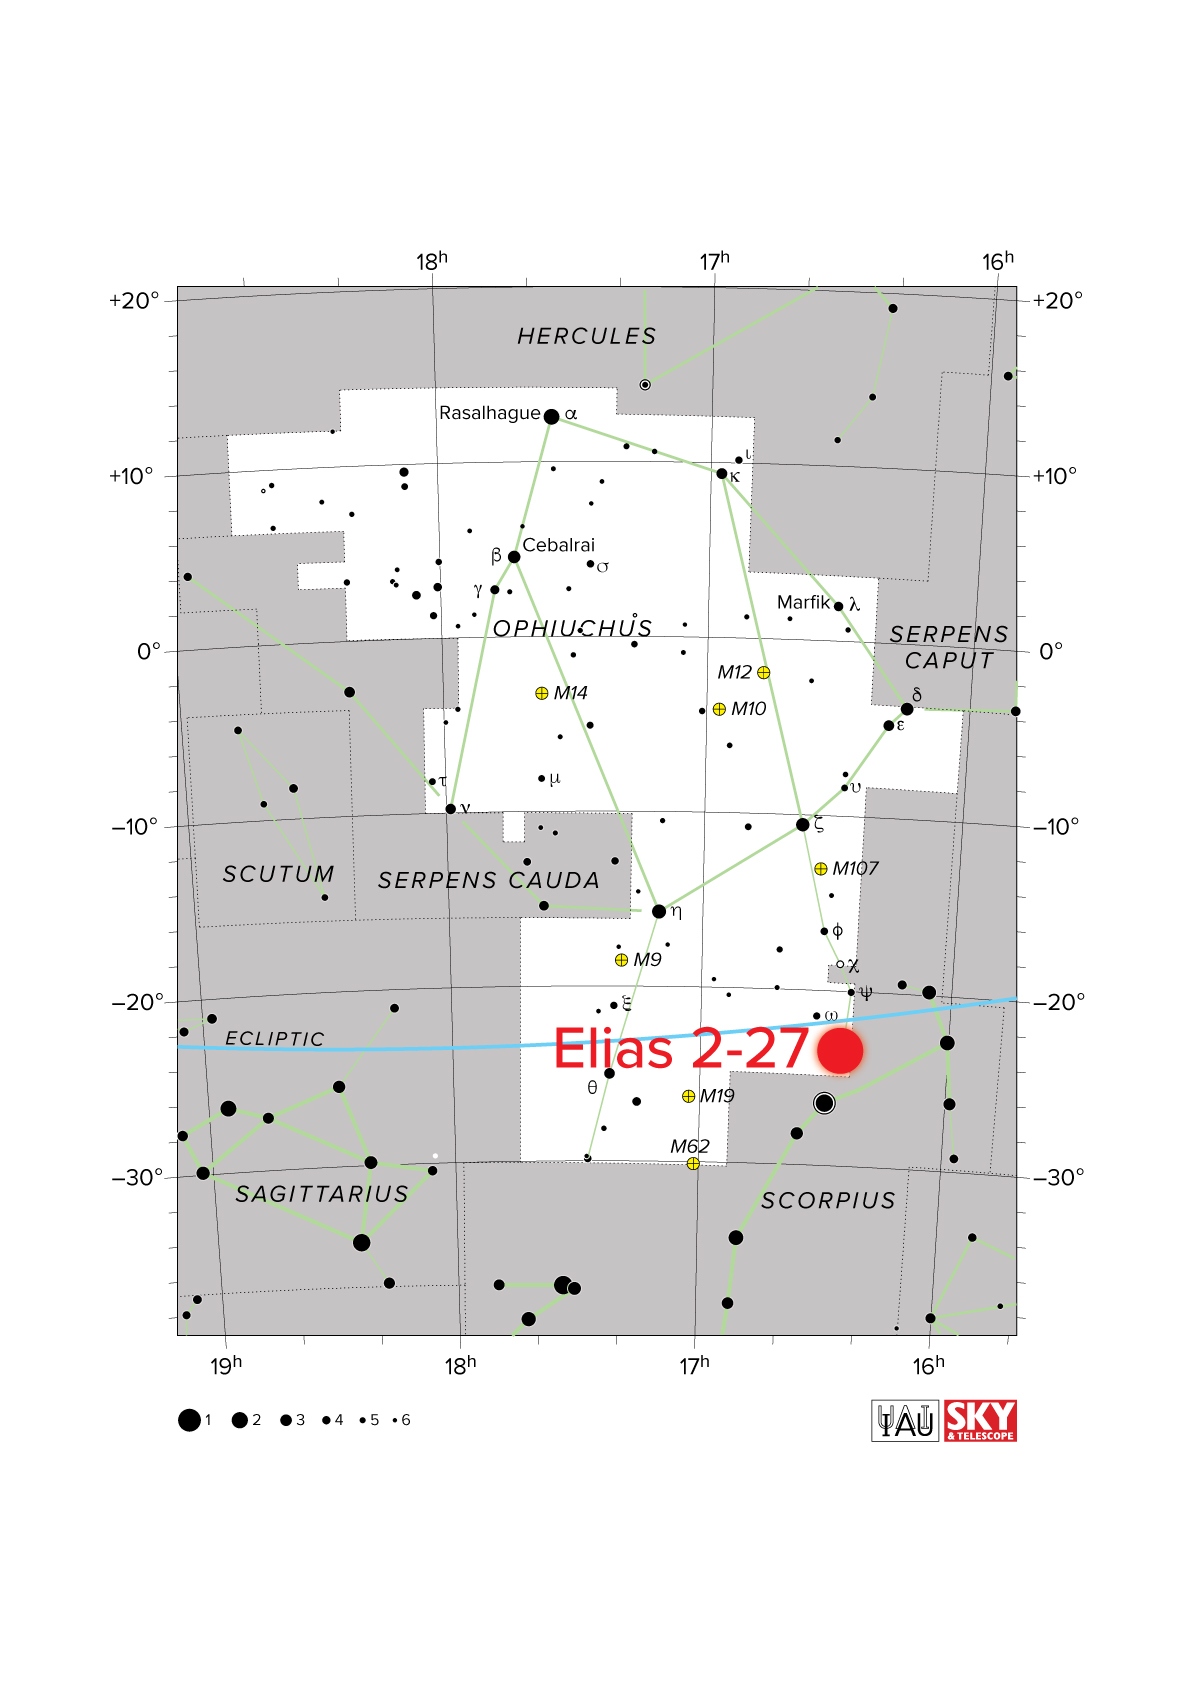

nrao21ao03d_starchart

Elias 2-27 is a young star located 378 light-years from Earth, in the star-forming region of the Ophiuchus Molecular Cloud in the constellation Ophiuchus.

Credit: Bill Saxton, NRAO/AUI/NSF